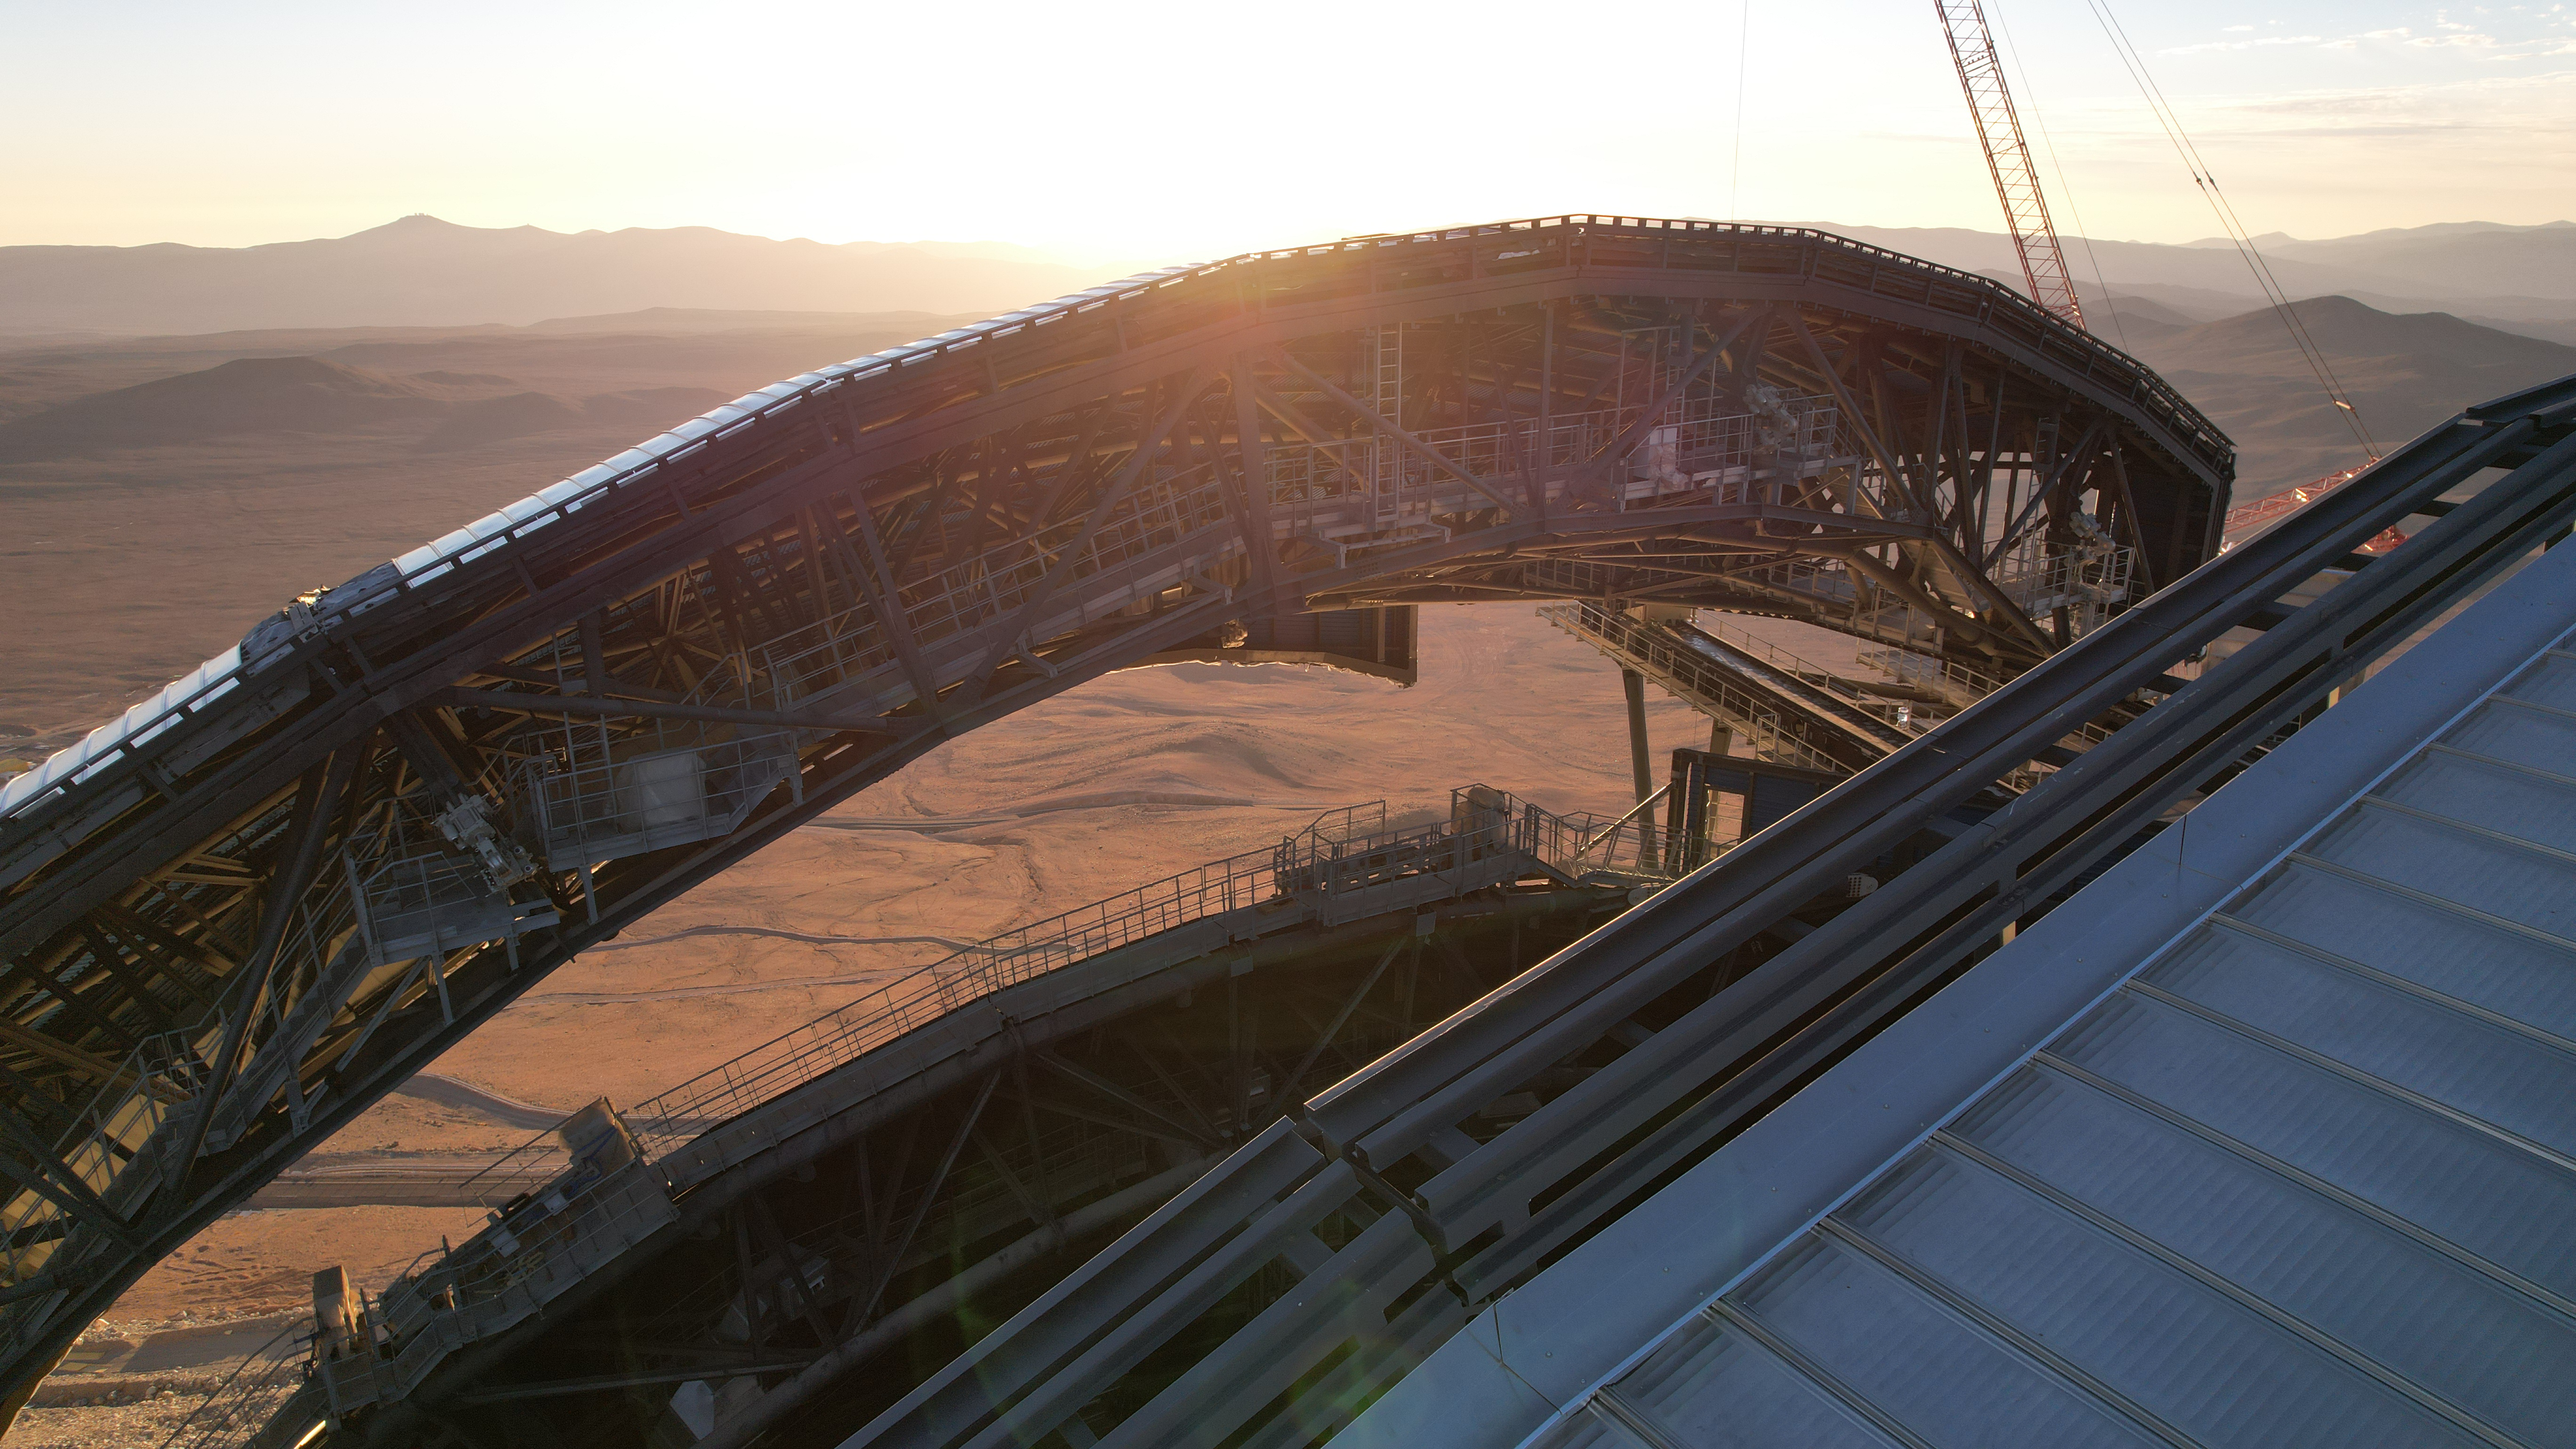

The sliding doors of the ELT’s dome

This photo, taken in April 2026, shows a close-up shot of the dome of ESO’s Extremely Large Telescope (ELT), under construction in Chile’s Atacama Desert. The dome’s two sliding doors are partially open, showing the catwalks running along their edges. It will house the telescope and its sensitive components, protecting them from the extreme desert environment.

Credit: ESO/G. Vecchia